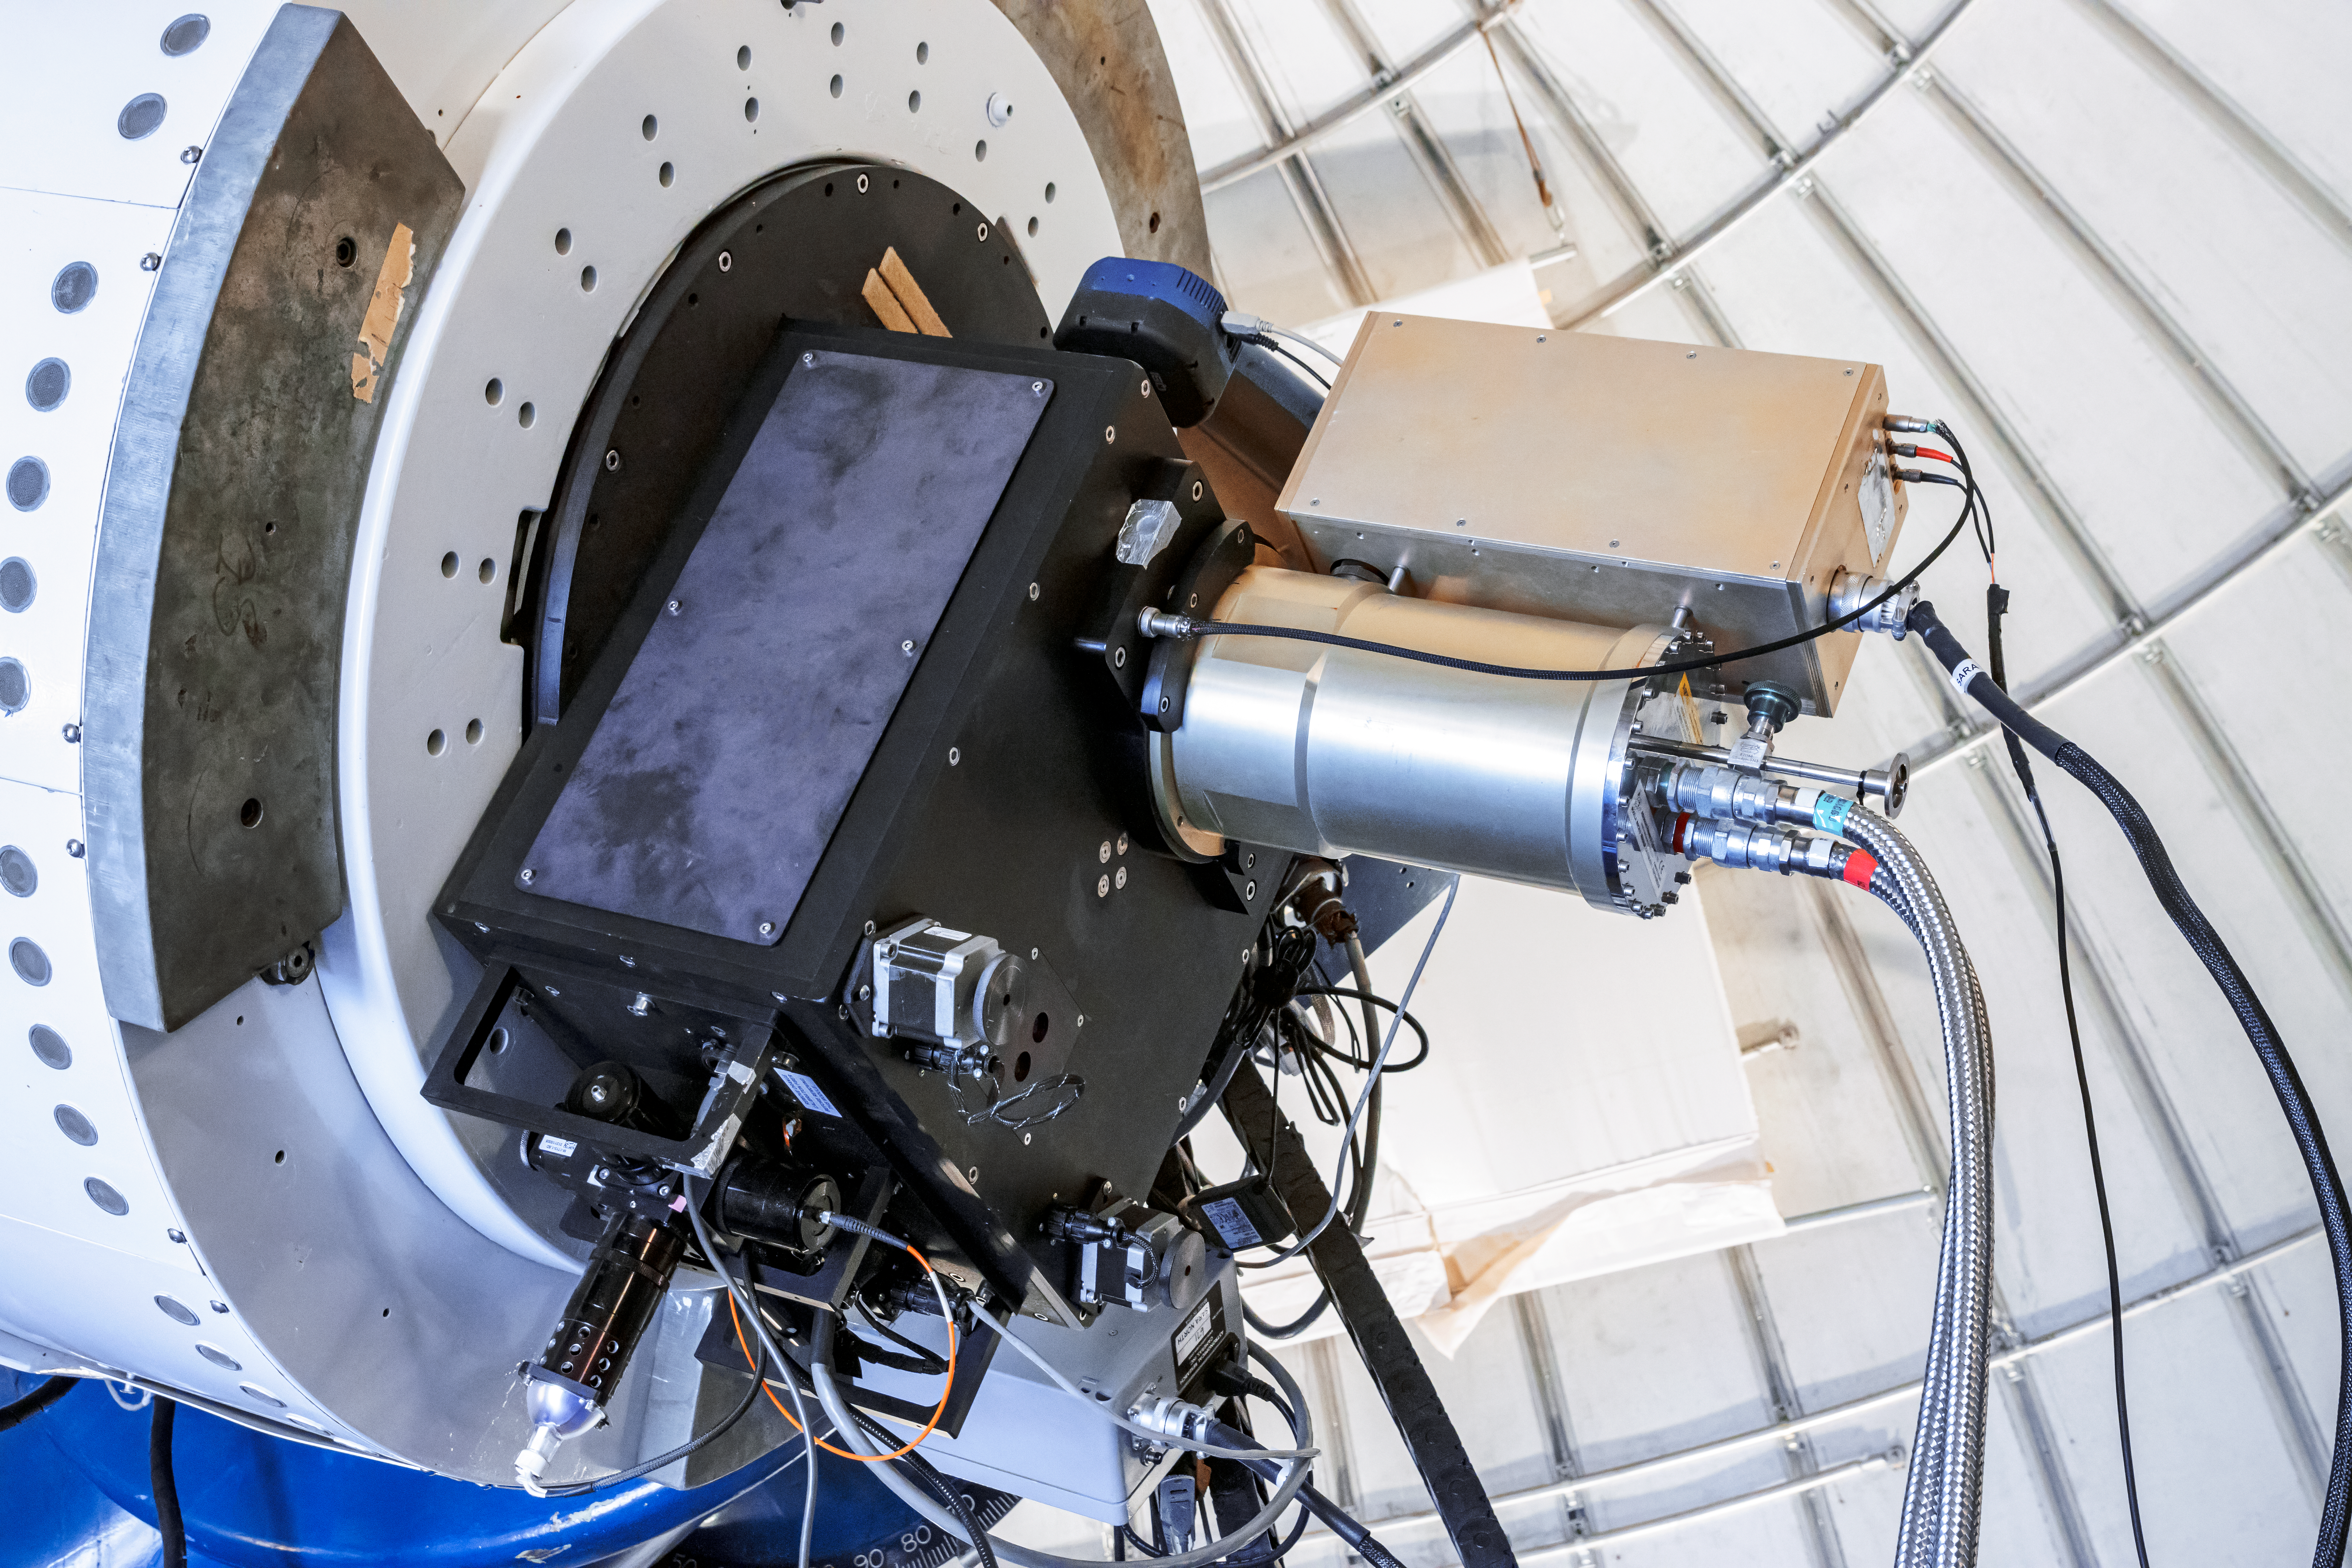

SARA Kitt Peak Telescope

The base of the SARA Kitt Peak Telescope at Kitt Peak National Observatory (KPNO), a Program of NSF NOIRLab.

Credit: KPNO/NOIRLab/NSF/AURA/T. Matsopoulos